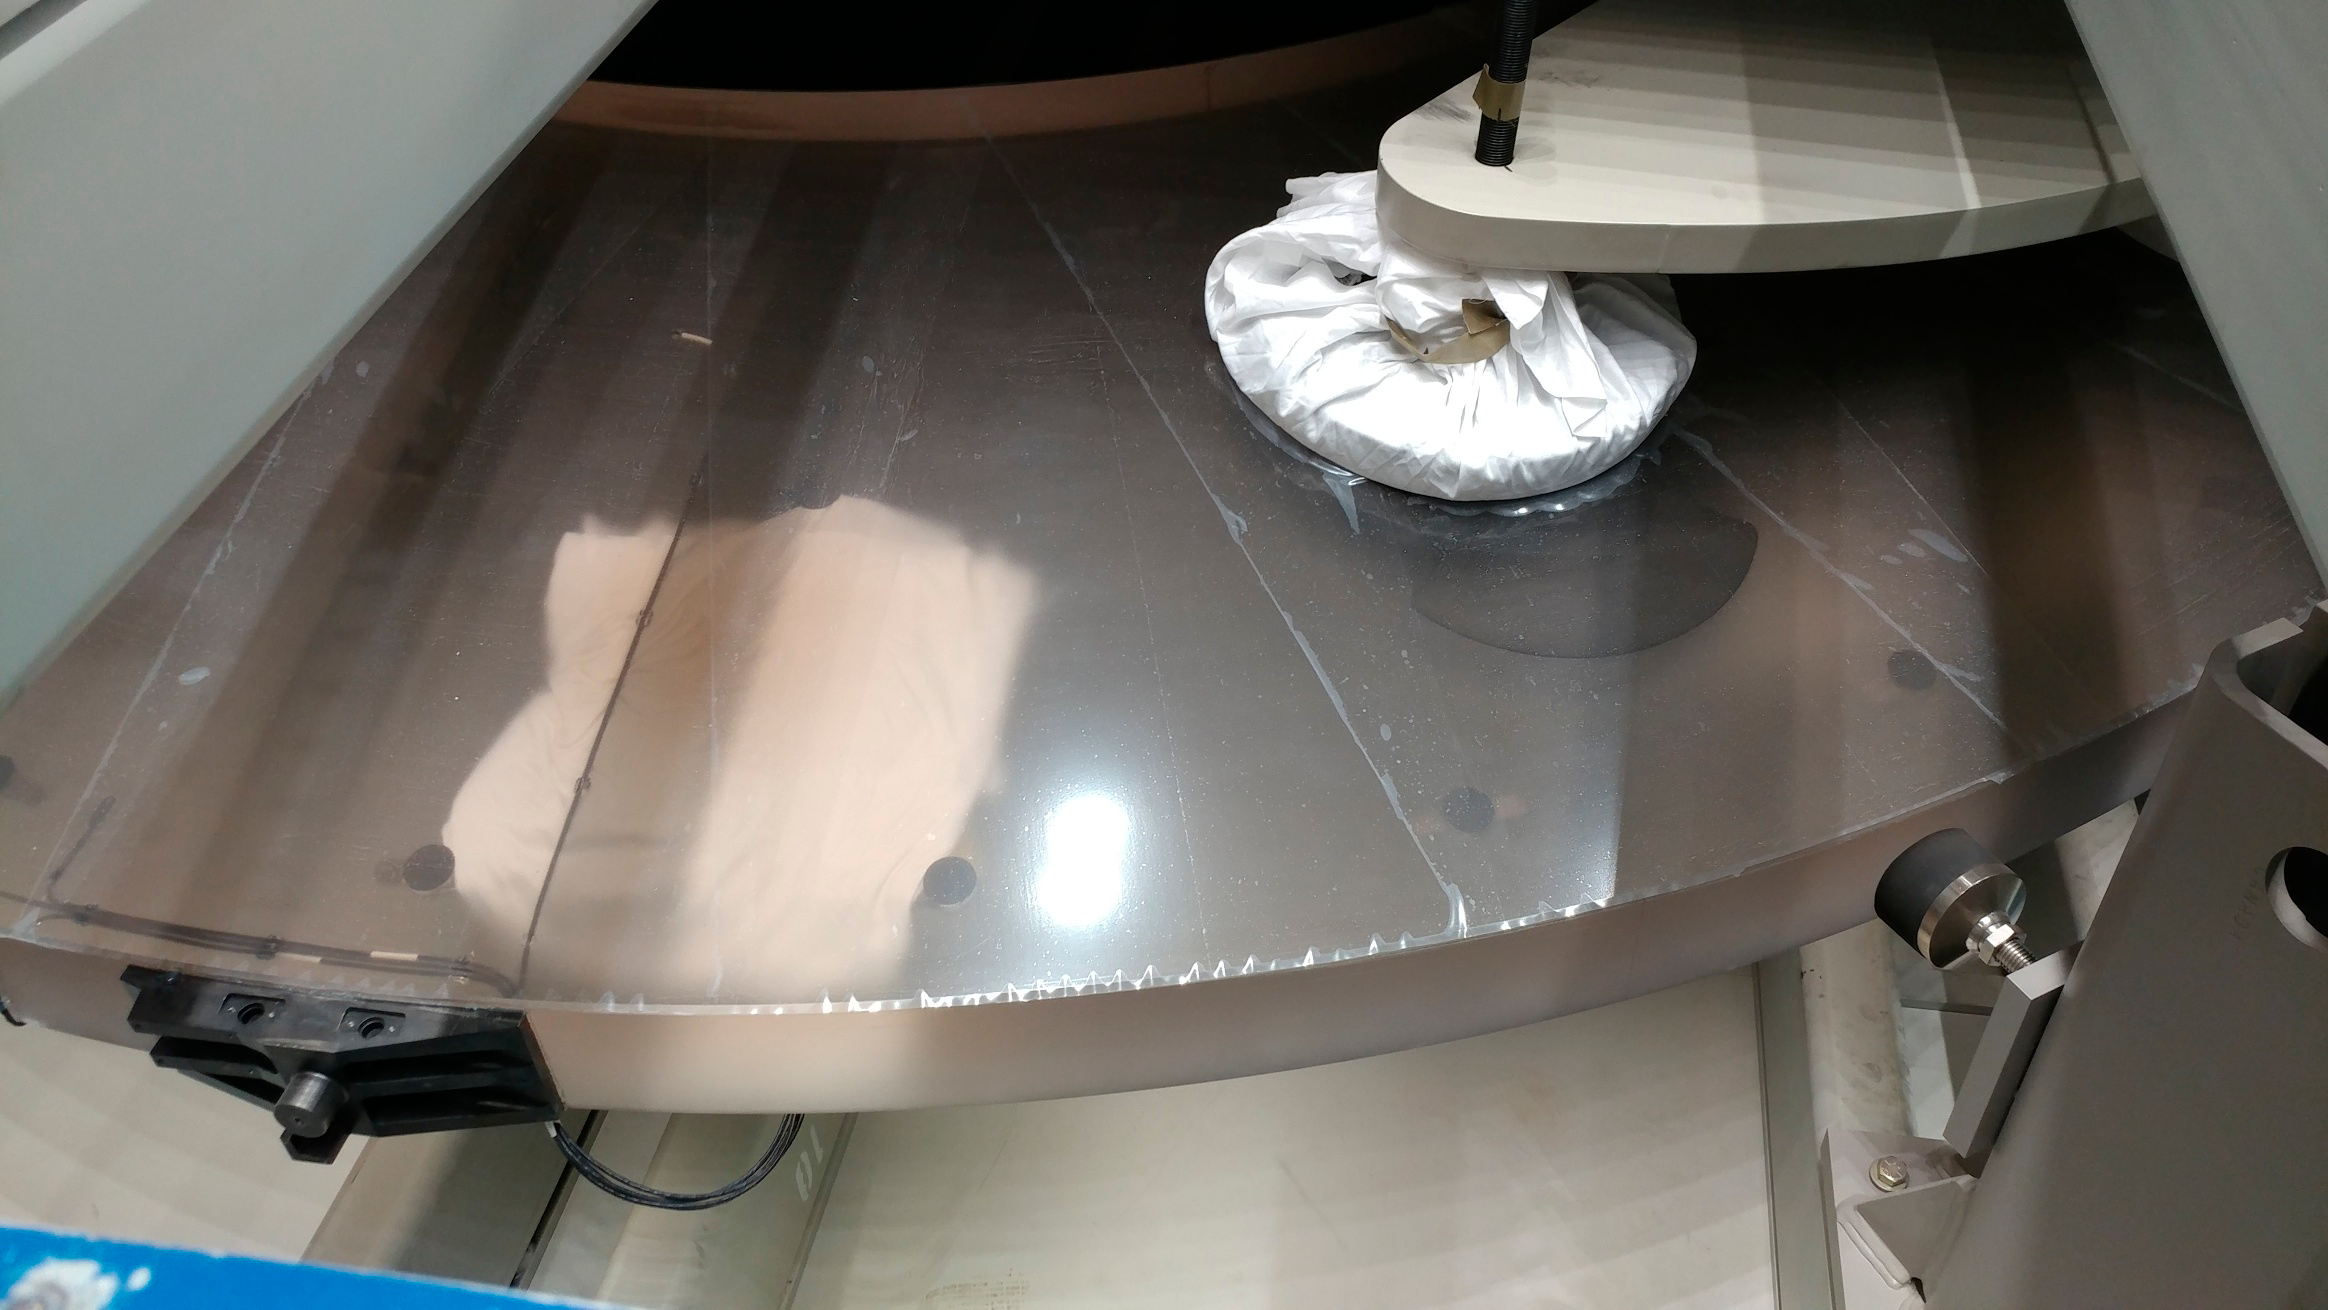

M2 Arrival at Summit Facility

Upon arrival at the LSST summit facility, the shipping container for the Secondary Mirror (M2) was opened and a visual inspection of the mirror was made. No damage was seen and very little dust accumulated during the voyage.

Credit: Rubin Observatory/NSF/AURA